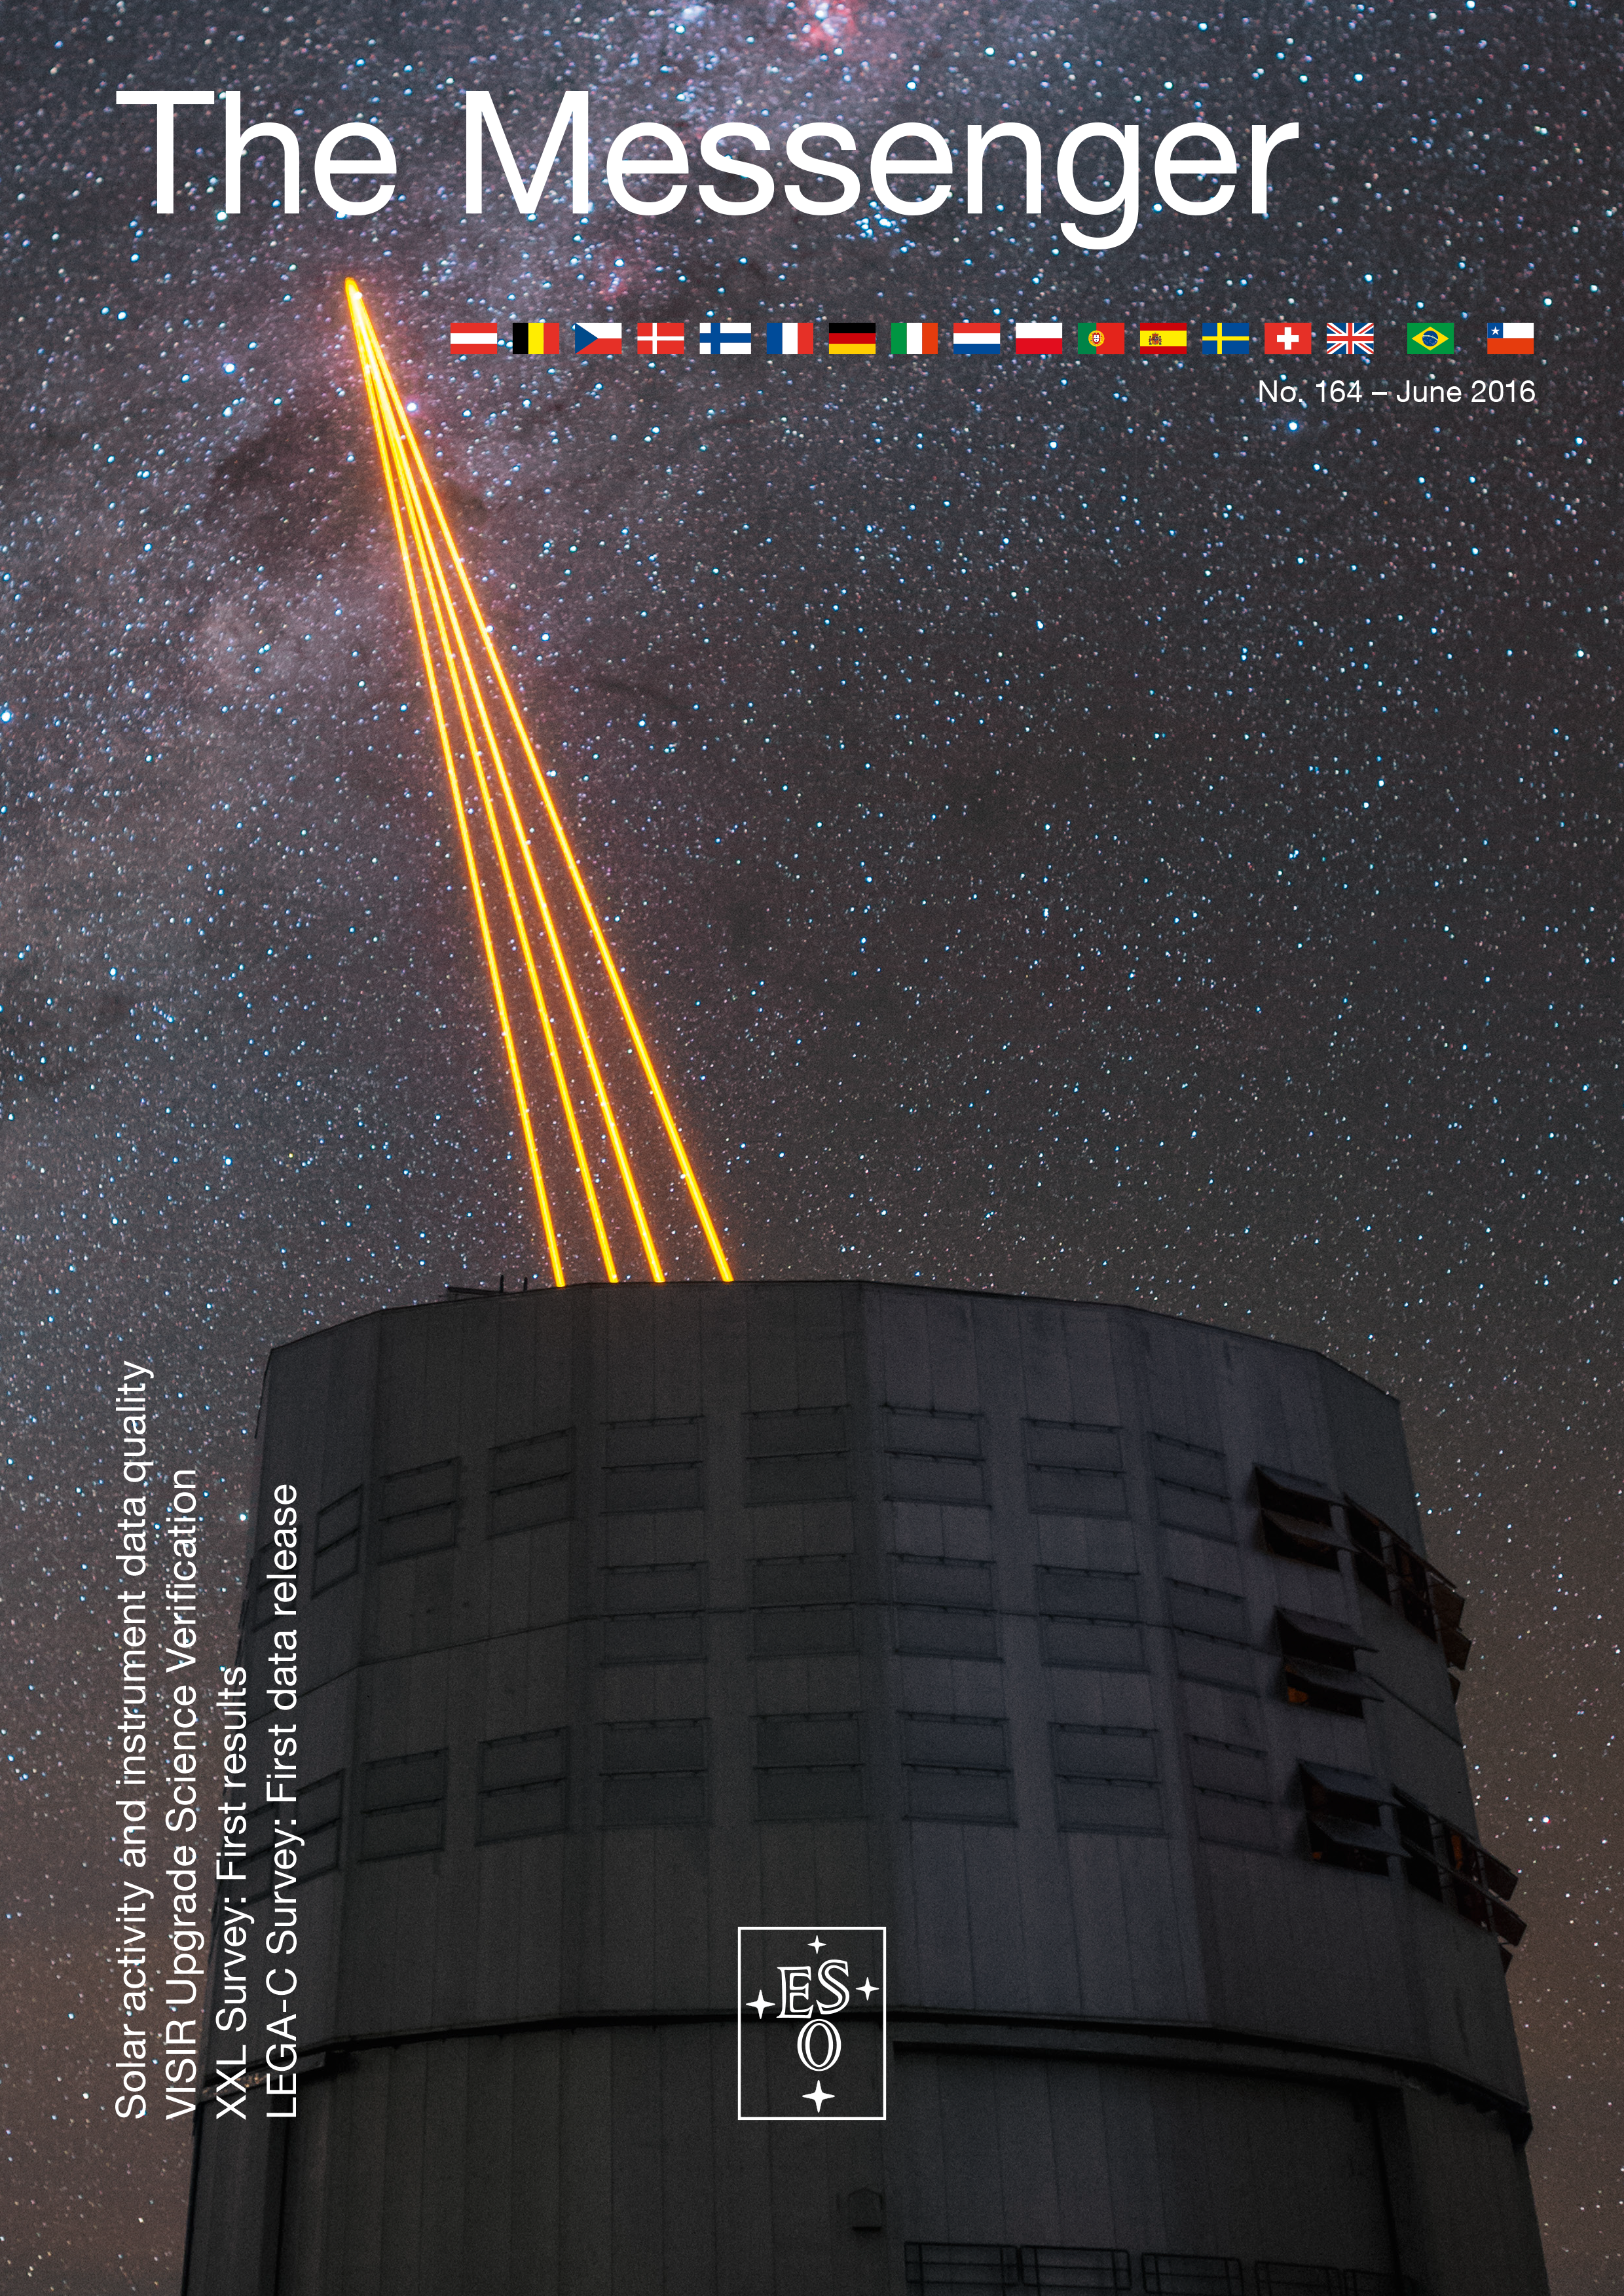

Cover of The Messenger No. 164

Cover of The Messenger 164

Credit: ESO